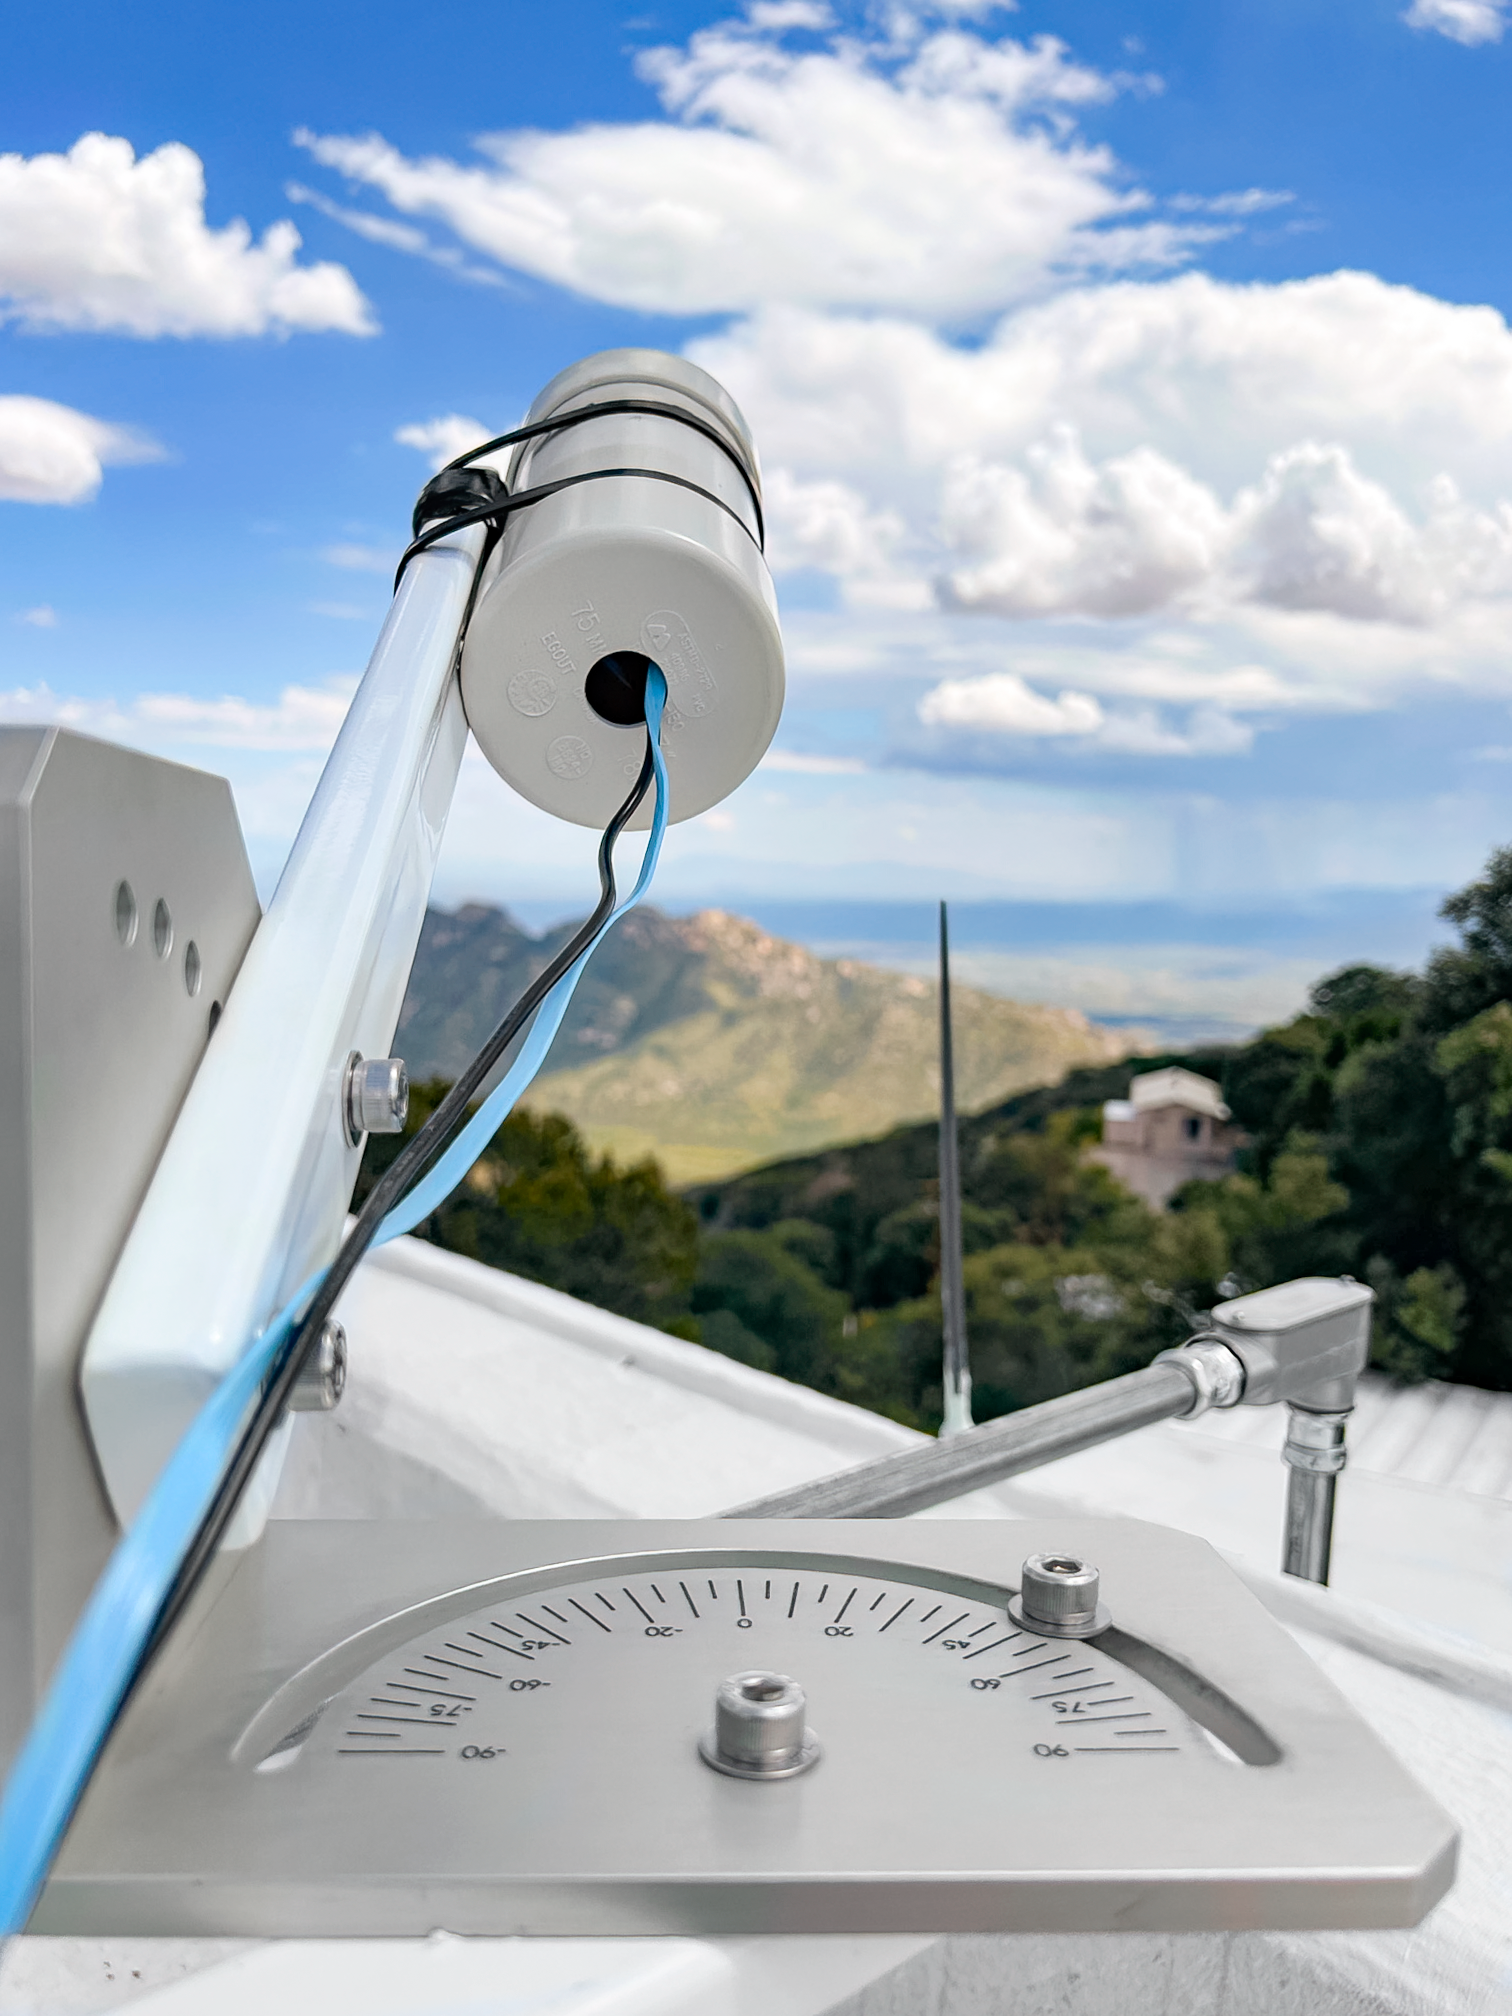

Sky Quality Meter

A Sky Quality Meter (SQM) on Kitt Peak pointing toward Tucson at 30 degrees elevation. The three SQMs installed on Kitt Peak monitor the sky brightness every night. The picture also shows the mounting platforms built by the Instrument Shop in Chile.

Credit: KPNO/NOIRLab/NSF/AURA/W. Liu